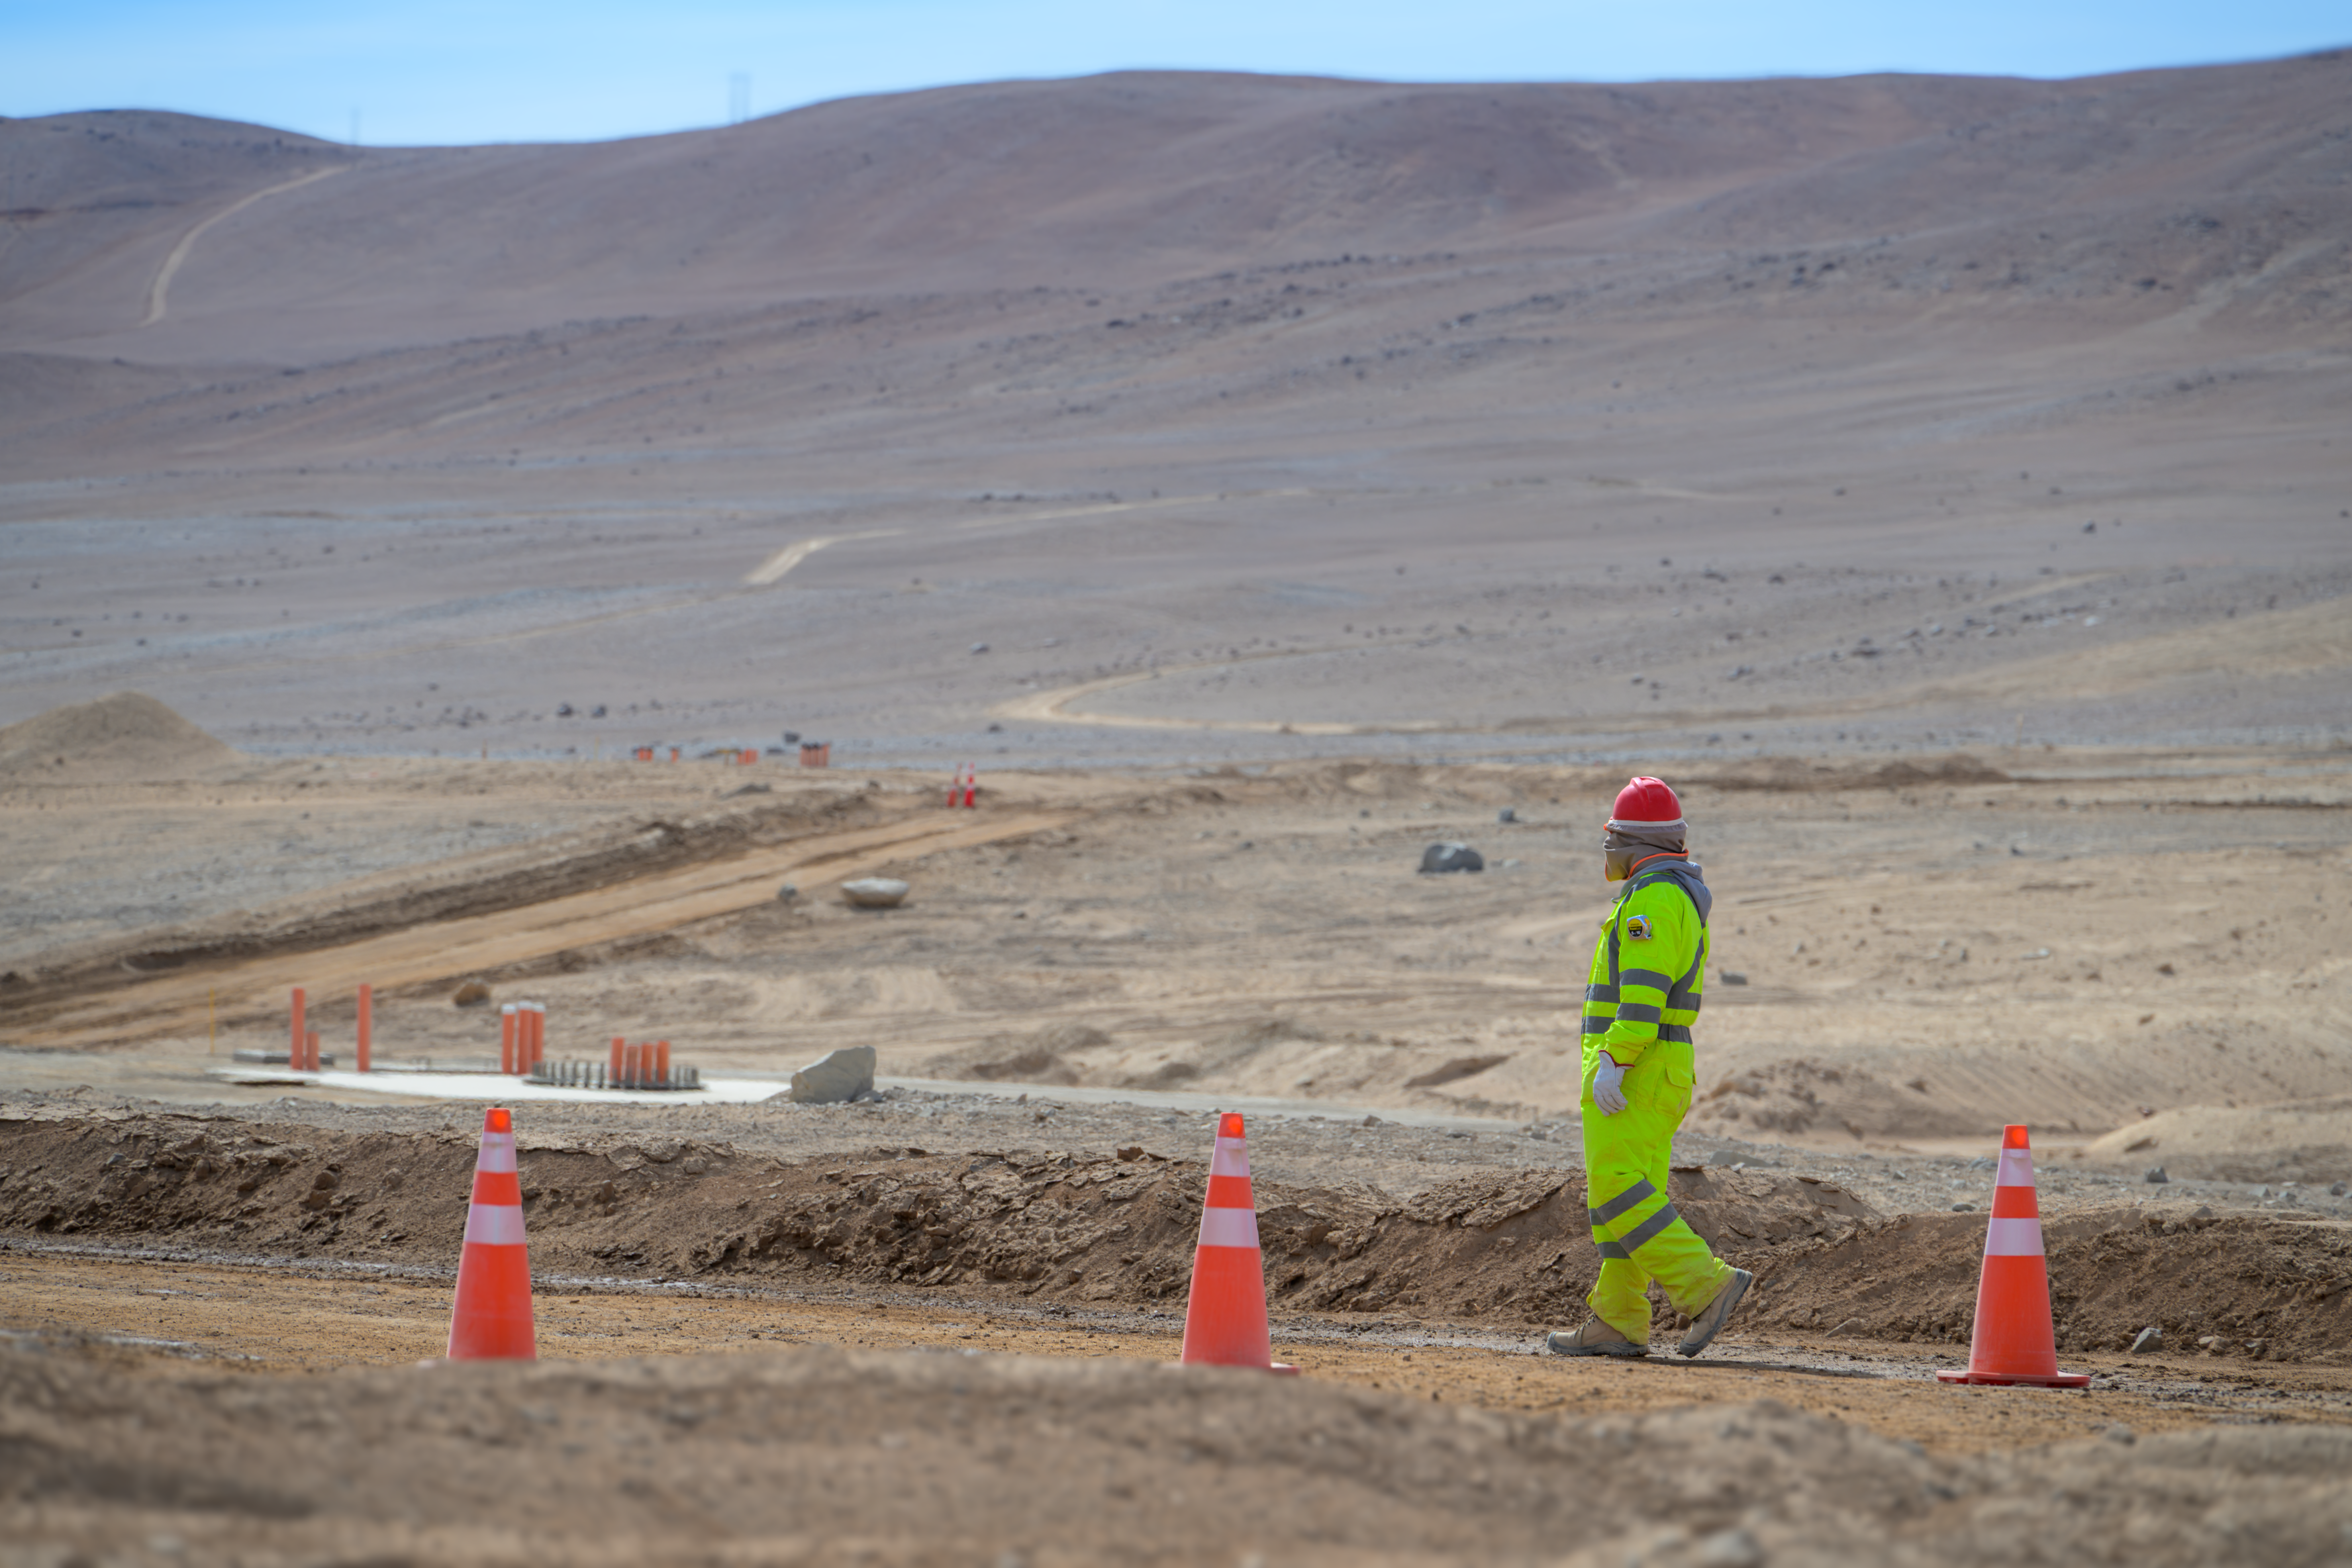

Groundwork for the Cherenkov Telescope Array Observatory

This image shows the construction site of the Cherenkov Telescope Array Observatory’s (CTAO’s) southern facility in Chile’s Atacama Desert, where the ground is being prepared for the Observatory’s foundations. A worker walking past is well covered up to protect from the harsh and dusty surroundings. The CTAO’s southern facility will be around 10 kilometres from both ESO’s Paranal Observatory, home to the Very Large Telescope (VLT), and the site of ESO’s Extremely Large Telescope (ELT).

Credit: ESO/A. Russell